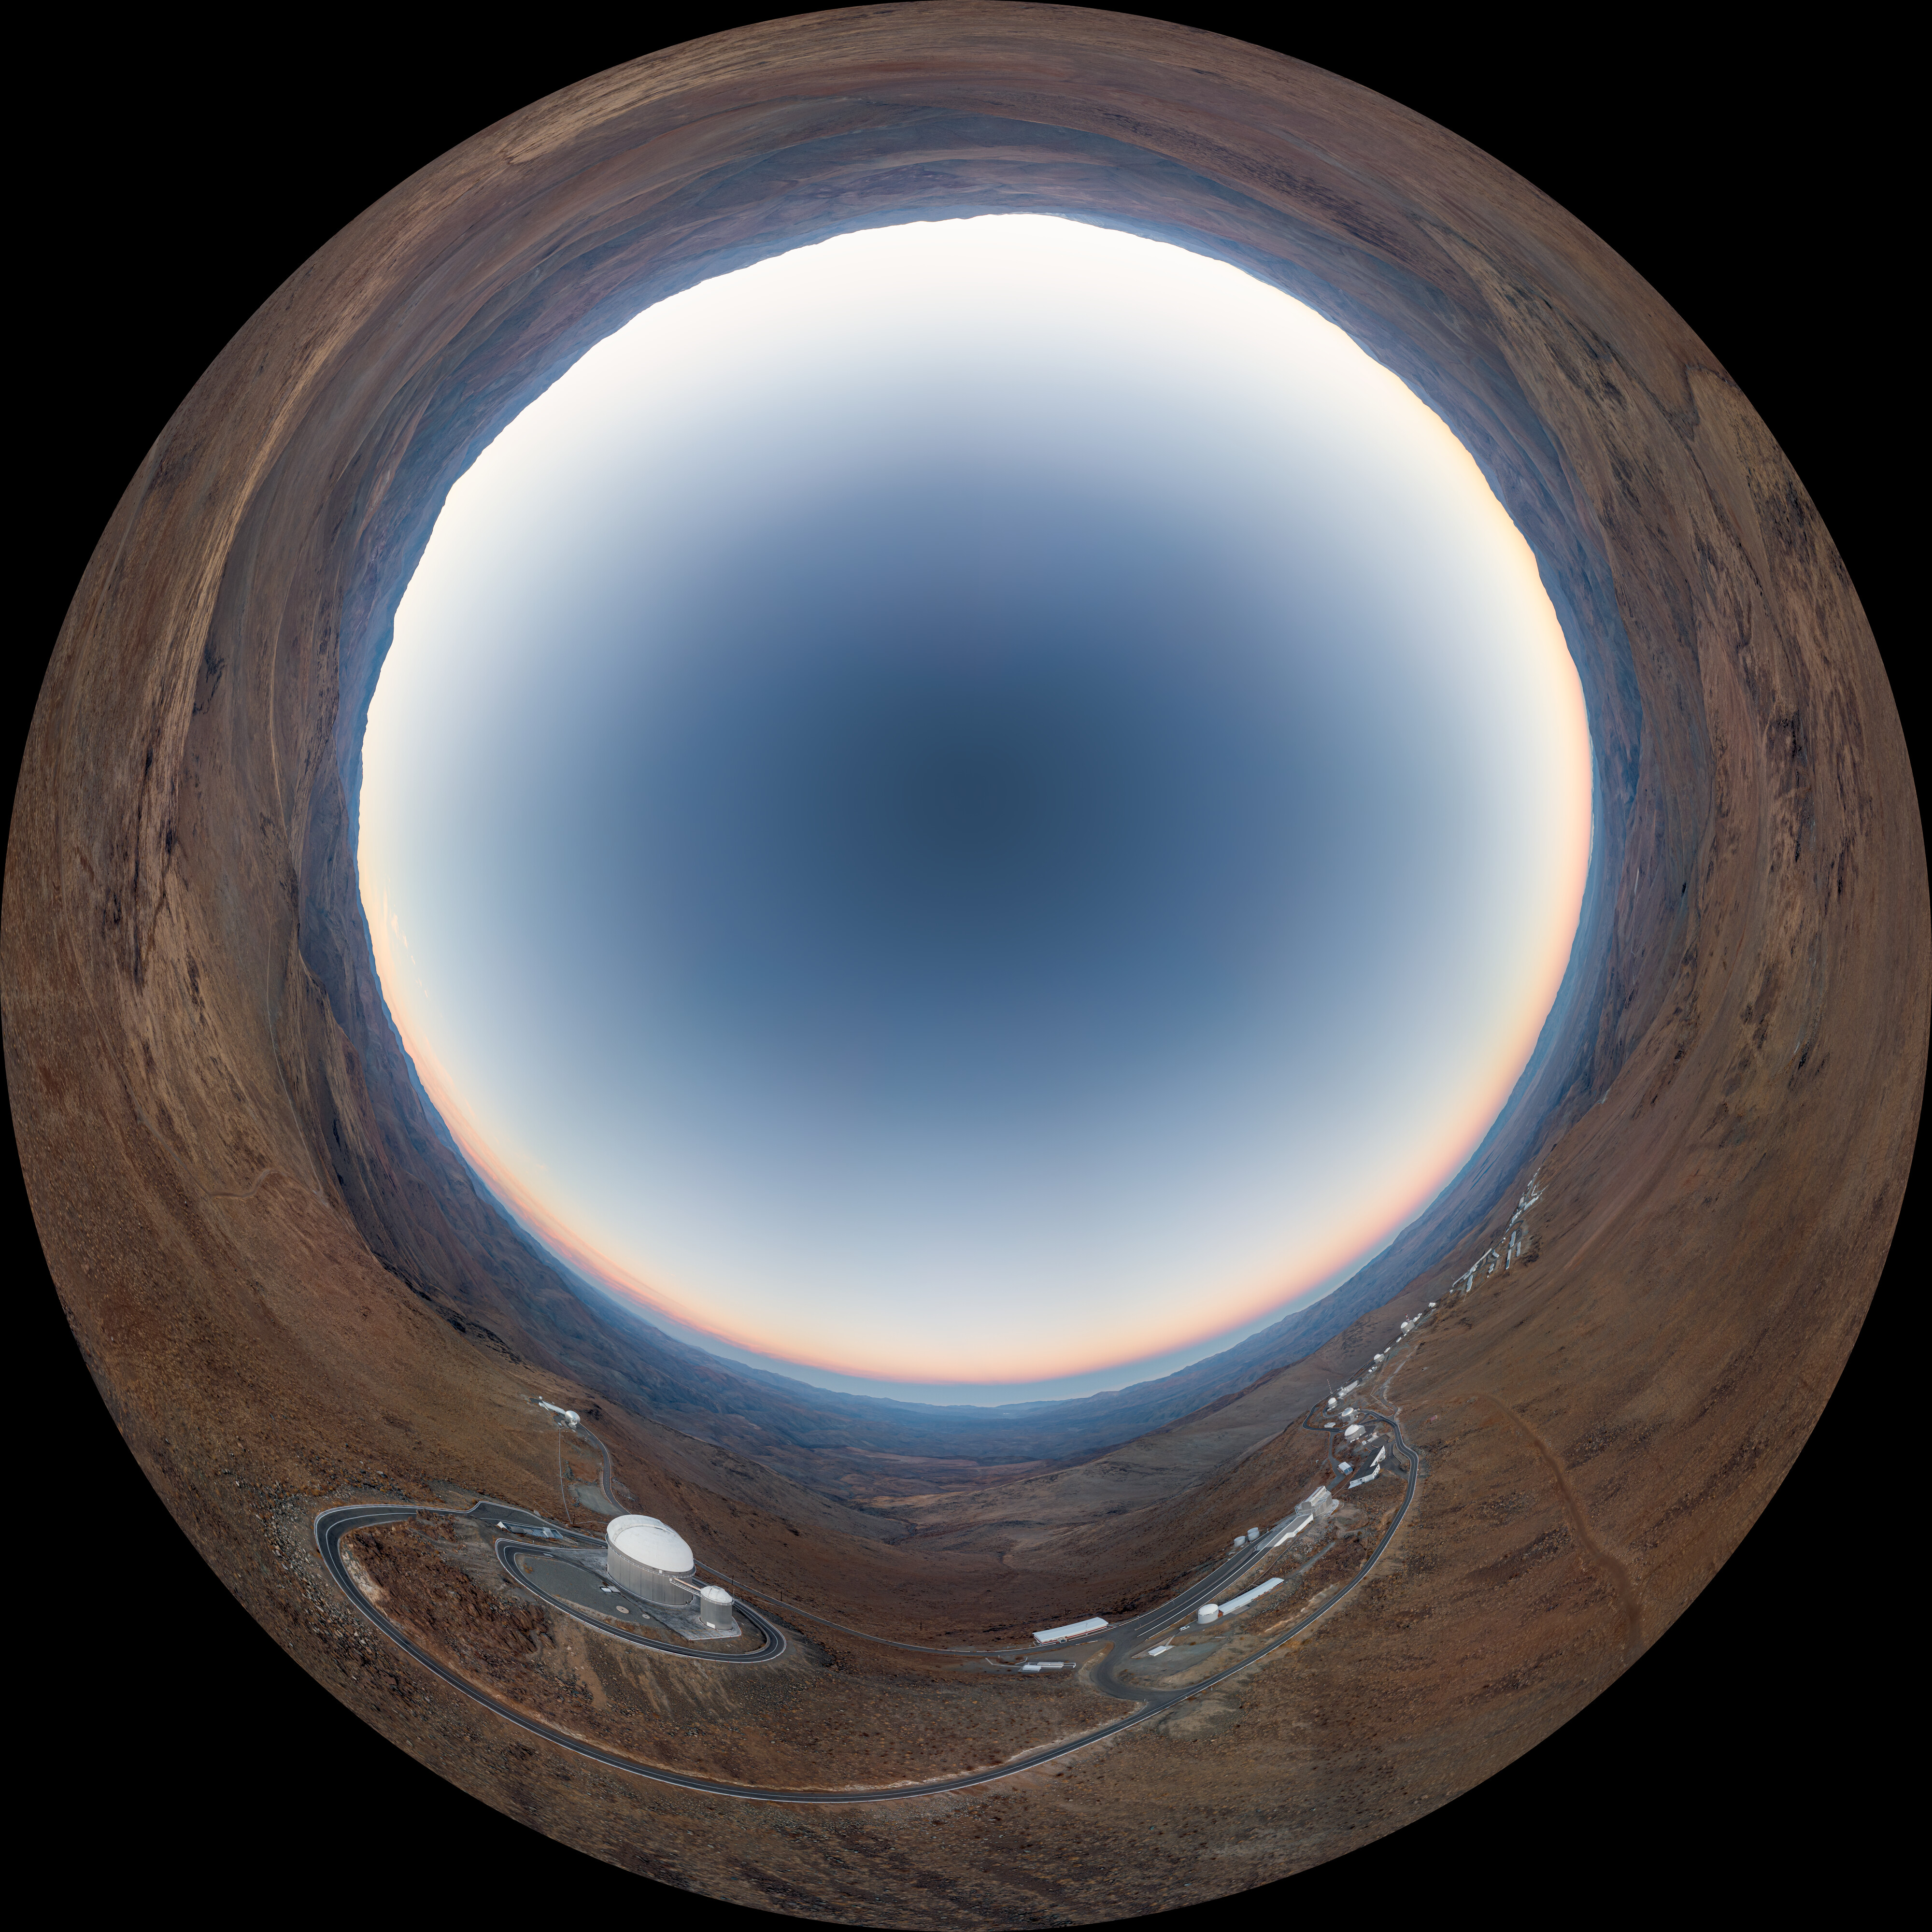

La Silla 360º panorama

Drone captures 360-degree panorama of La Silla Observatory in the Chilean Atacama Desert.

Credit: R. Lucchesi/ESO